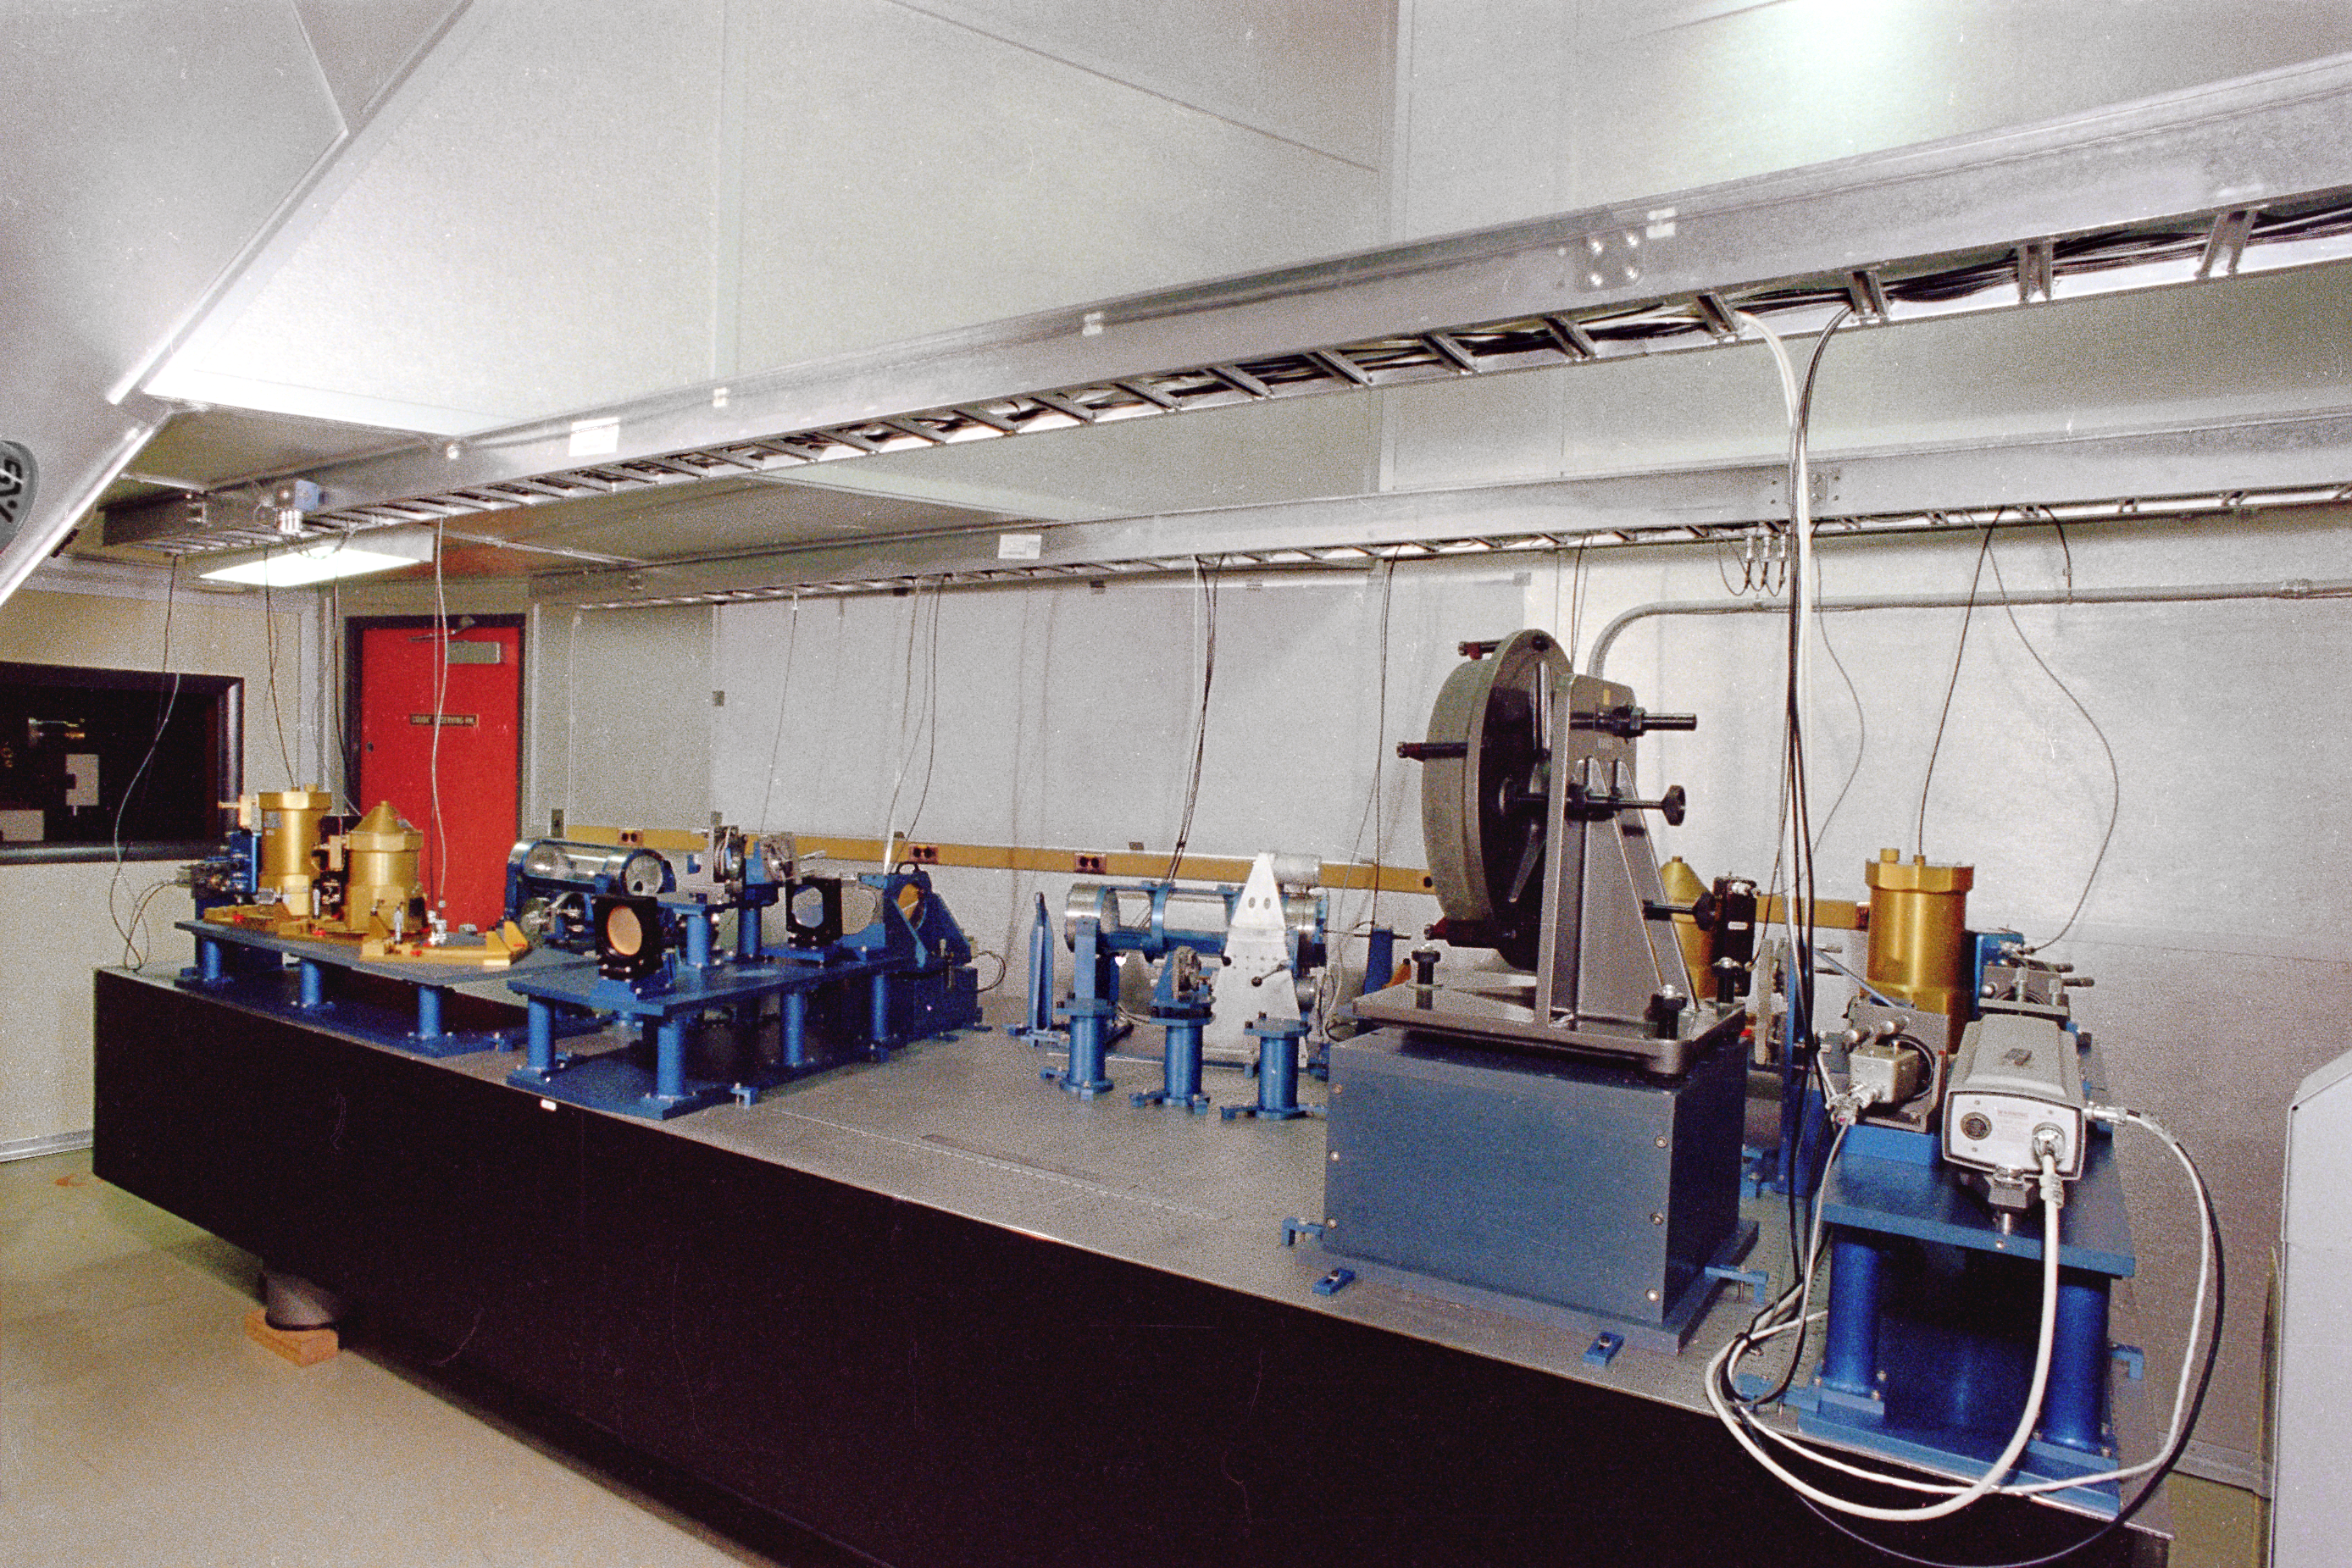

KPNO 4-meter FTS room

The interior of the room containing the Fourier Transform Spectrograph, an early and very innovative infrared spectrograph used at the Mayall 4-meter telescope at the Kitt Peak National Observatory near Tucson, Arizona. This picture was taken in 1978. This pioneering instrument was only recently superseded, after many years of reliable service, by the Phoenix spectrograph.

Credit: NOIRLab/NSF/AURA